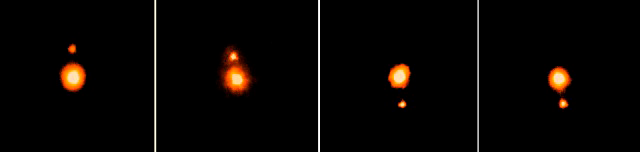

Time-sequence of Pluto and moon Charon

Pluto and its moon Charon are shown in this sequence of four infrared images obtained on different nights during June 1999 at Gemini, utilizing the University of Hawaii's infrared camera QUIRC and adaptive optics (AO) system, Hokupa'a. The AO system uses a flexible mirror to compensate for distortions caused by the earth's atmosphere and allows images which are as sharp as possible to be recordedat this wavelength. Pluto, the most distant planet in our solar system, was discovered by American astronomer Clyde Tombaugh in 1930. Charon was discovered in 1978 when James Christy, an astronomer at the U.S. Naval Observatory, noticed that Pluto appeared slightly elongated compared to stars in the same image. The new Gemini infrared images, easily separate the two objects, illustrating the rapid advance in imaging sharpness at ground-based observatories during recent years. Charon orbits Pluto every 6.4 days at a distance of 20,000 km. Although the orbit actually is nearly perfectly circular, as viewed from the earth it appears highly elongated with maximum northern and southern separations of 0.9 arc-seconds (1/4000 of a degree, equivalent to 1/2000 of our moon's diameter as viewed from Earth). Thus at different phases of its orbit Charon appears to be different distances from Pluto. Pluto is twice the diameter of Charon (2,300 km vs 1200 km). Largely because of this it reflects more sunlight and therefore is brighter. Although Pluto and Charon are small and are 6 billion kilometers distant from earth, in these AO images they do not quite appear as "point sources" of light, as do the distant stars. By careful comparison of their images with the those of stars in the same field of view the diameters of Pluto and Charon can be estimated from these Gemini images.

Credit: International Gemini Observatory